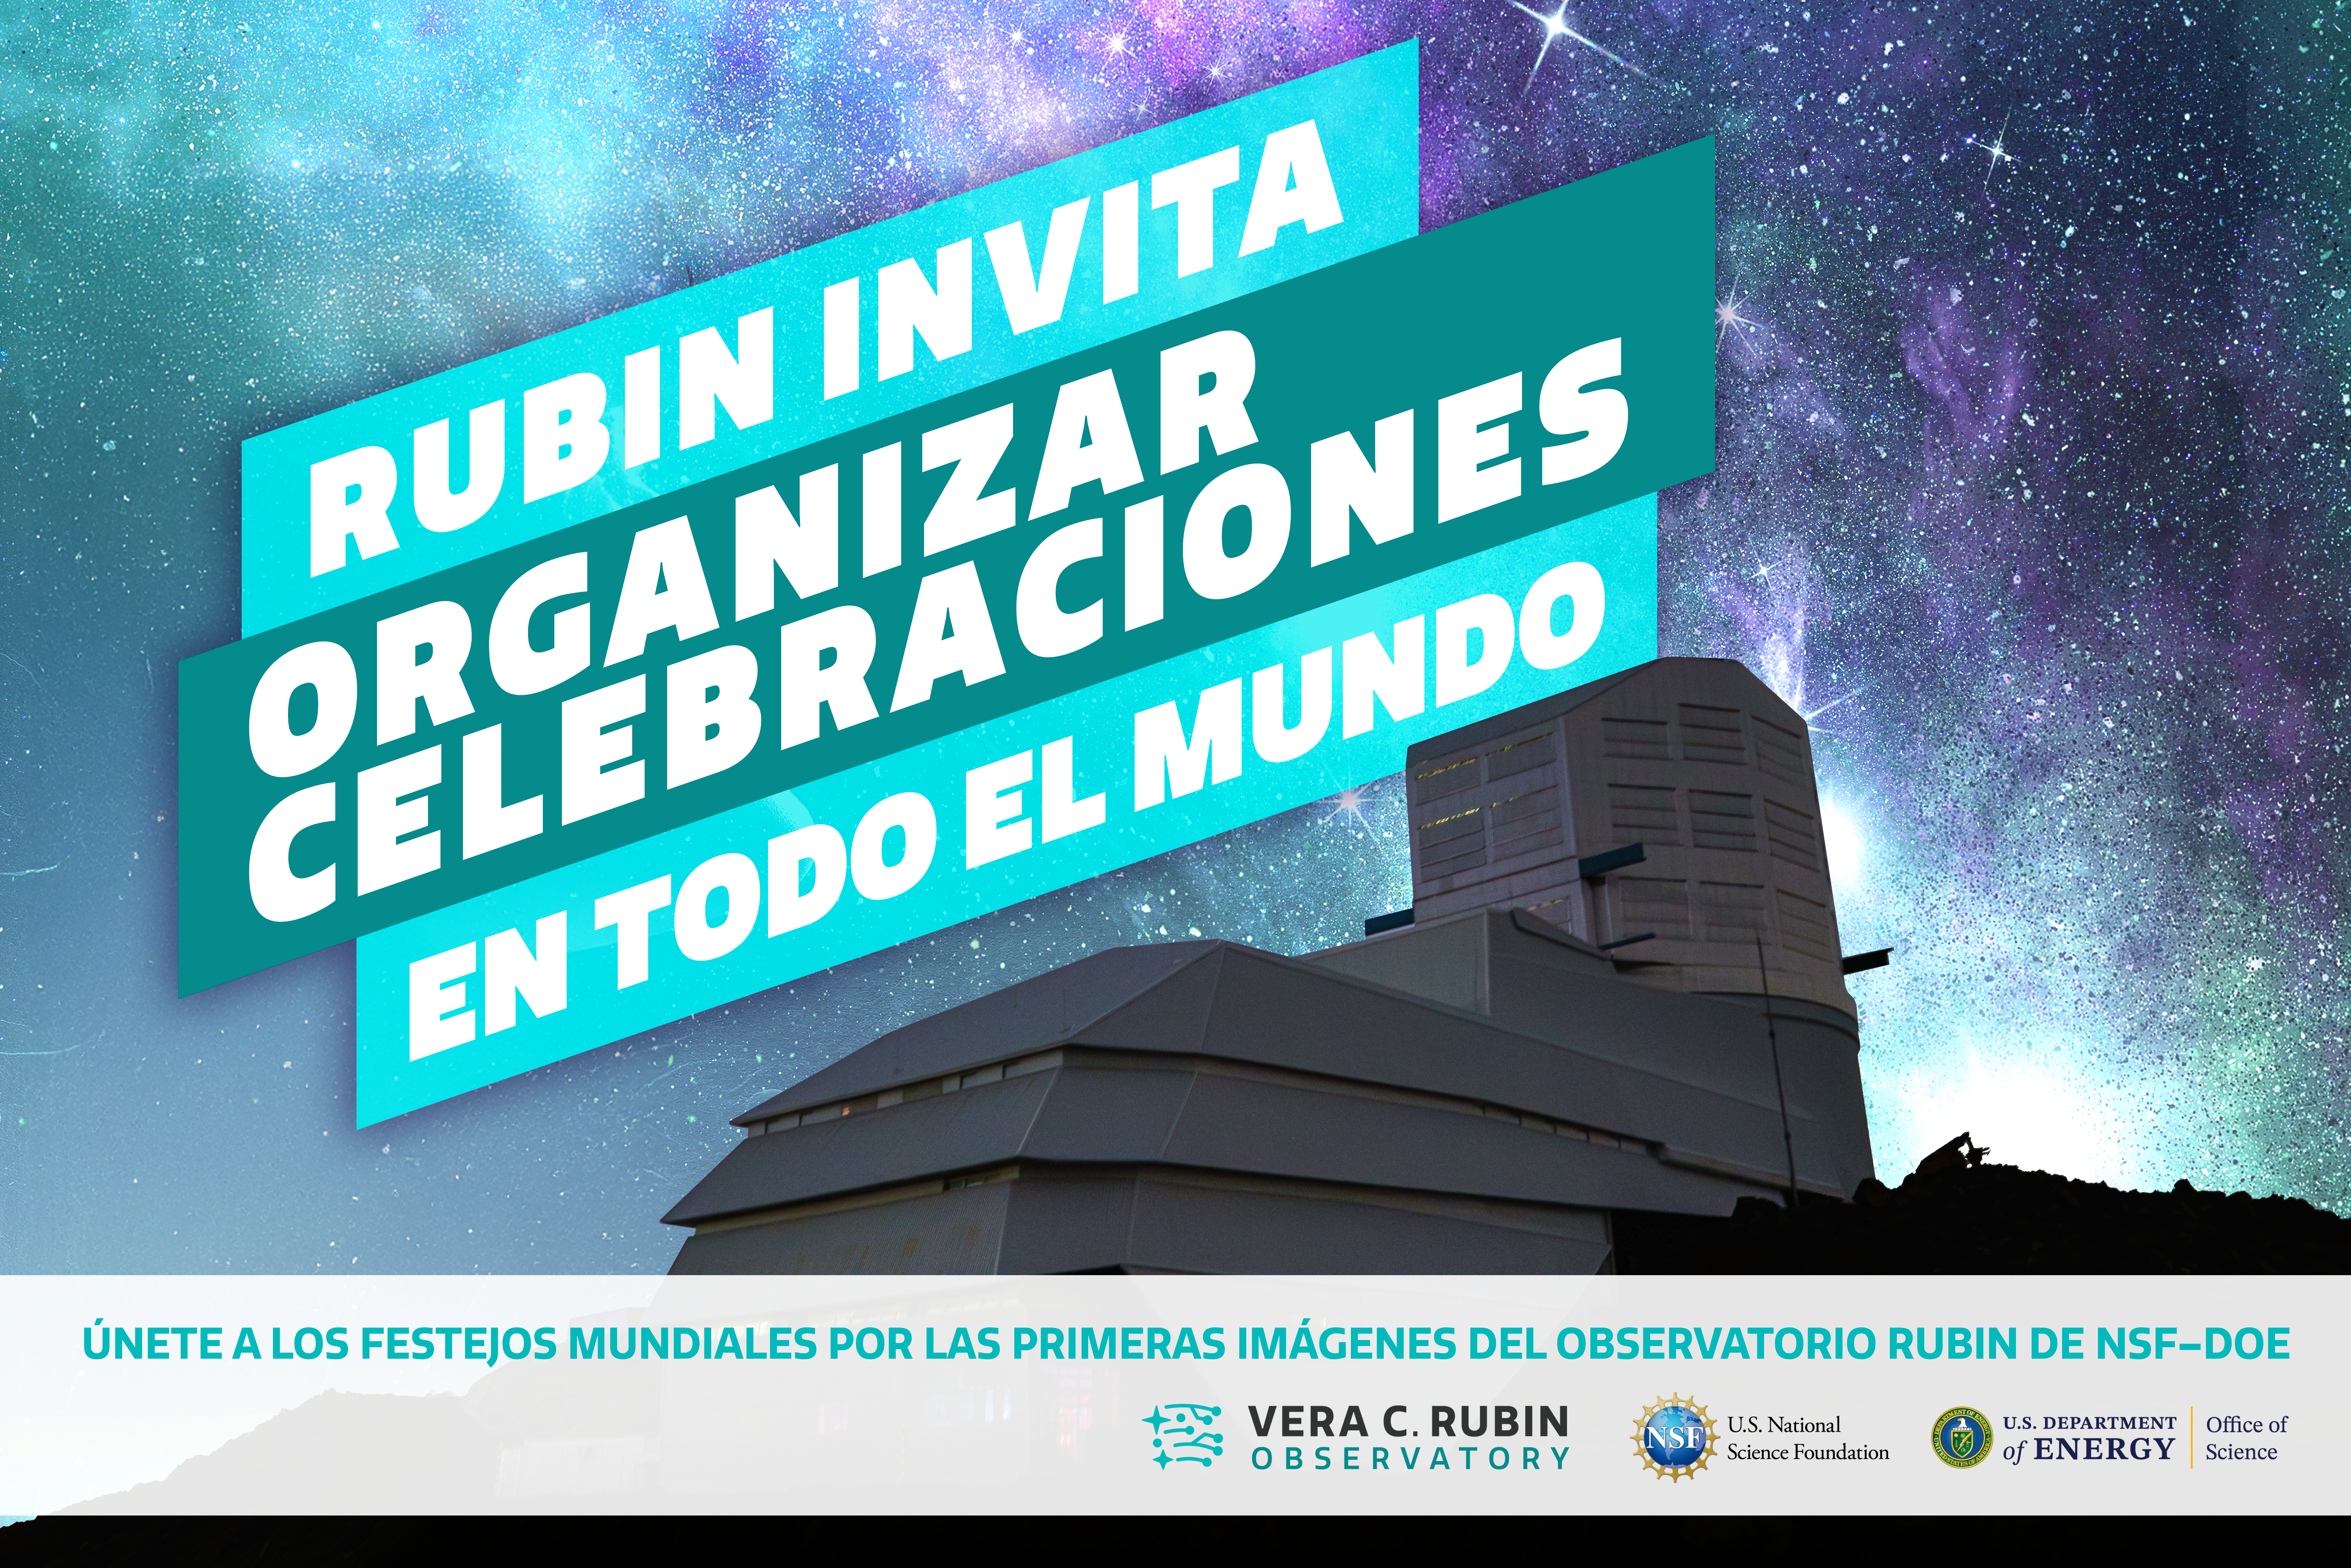

Organiza una celebración para ver las imágenes de la Primera Luz de Rubin

¡Descubre las primeras imágenes del Observatorio Vera C. Rubin de NSF–DOE!

Cualquiera puede organizar una celebración para ver las imágenes de la Primera Luz de Rubin. ¡Regístrate en este enlace!

Credit: RubinObs/NOIRLab/NSF/AURA/P. Marenfeld